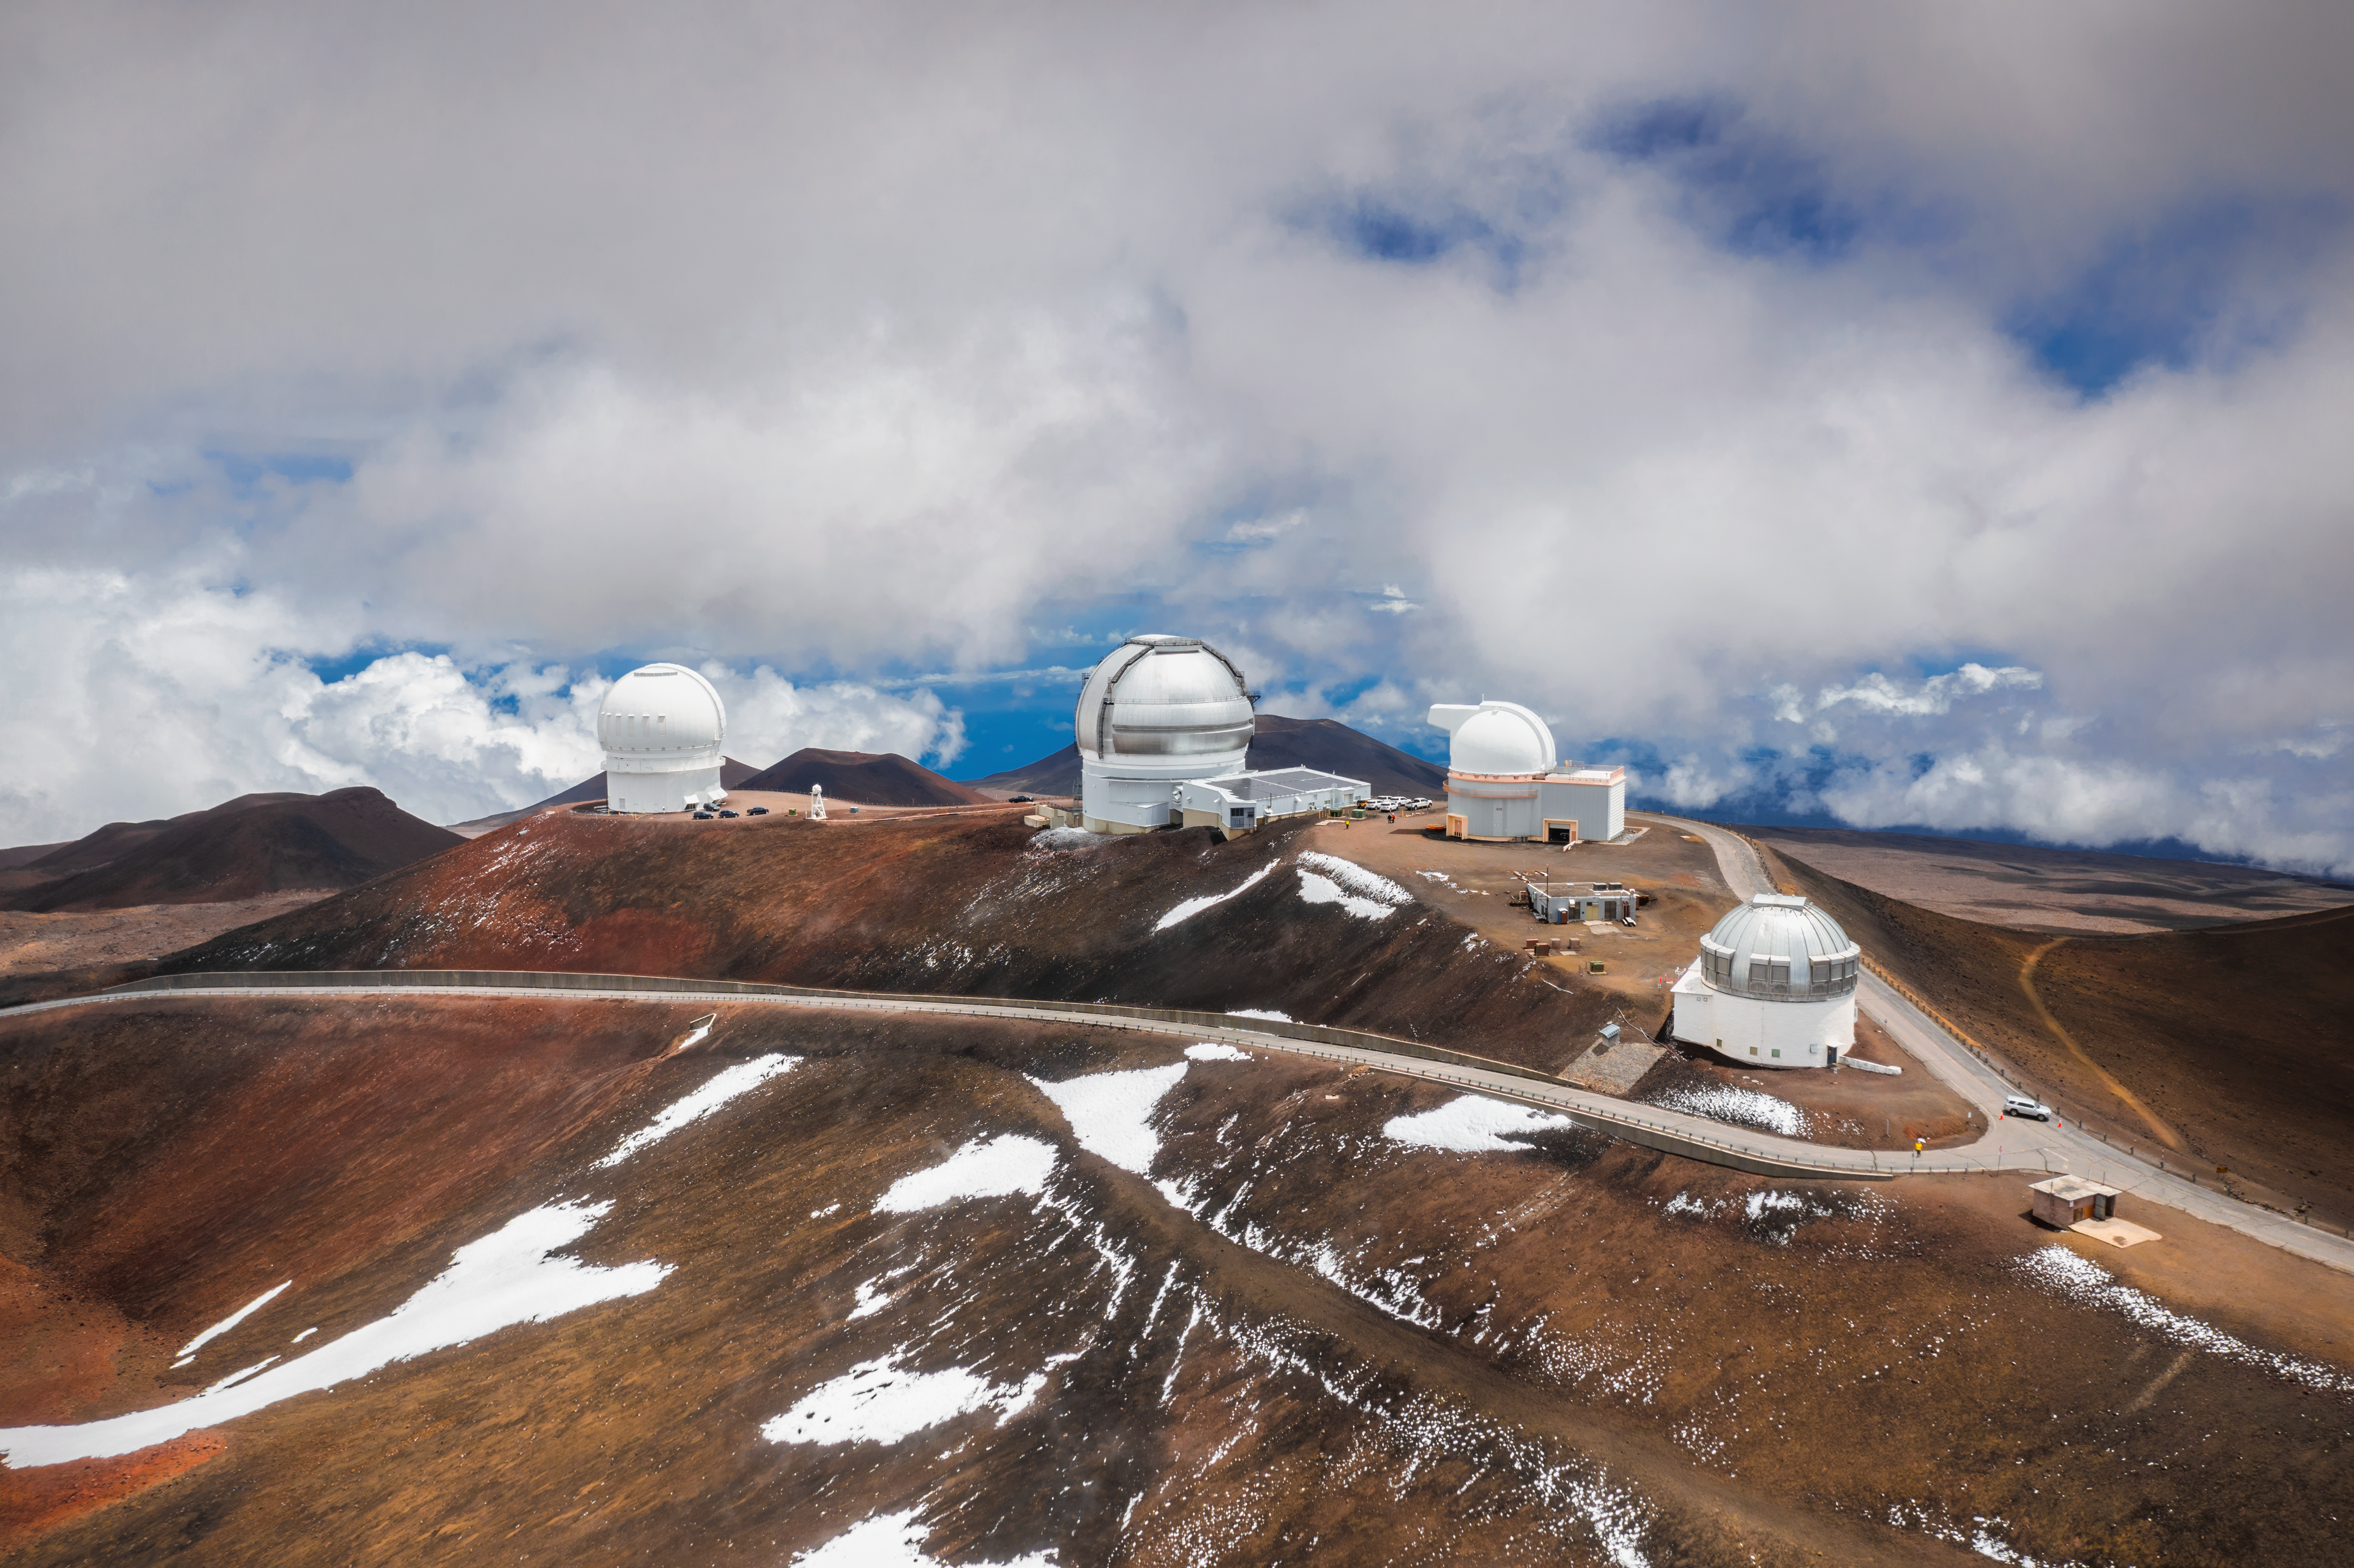

Gemini North Telescope and Its Neighbors in Astronomy

Gemini North Telescope sits among other other telescopes in Hawaiʻi.

Credit: International Gemini Observatory/NOIRLab/NSF/AURA/A. Hara